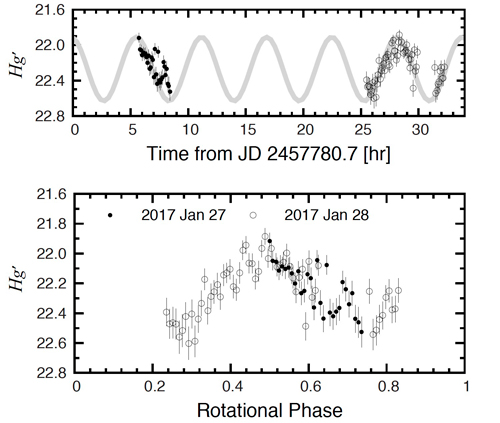

Rotational light curve of the largest fragment of P/2010 A2

Rotational light curve of the largest fragment of P/2010 A2. Time-series g’-band photometry over two nights (upper panel) and phase based on the best-fit double-peaked period of 11.36 hr (lower panel). A sine curve with a period of 11.36 hr was plotted in the upper panel (gray line).

Credit: International Gemini Observatory/NOIRLab/NSF/AURA